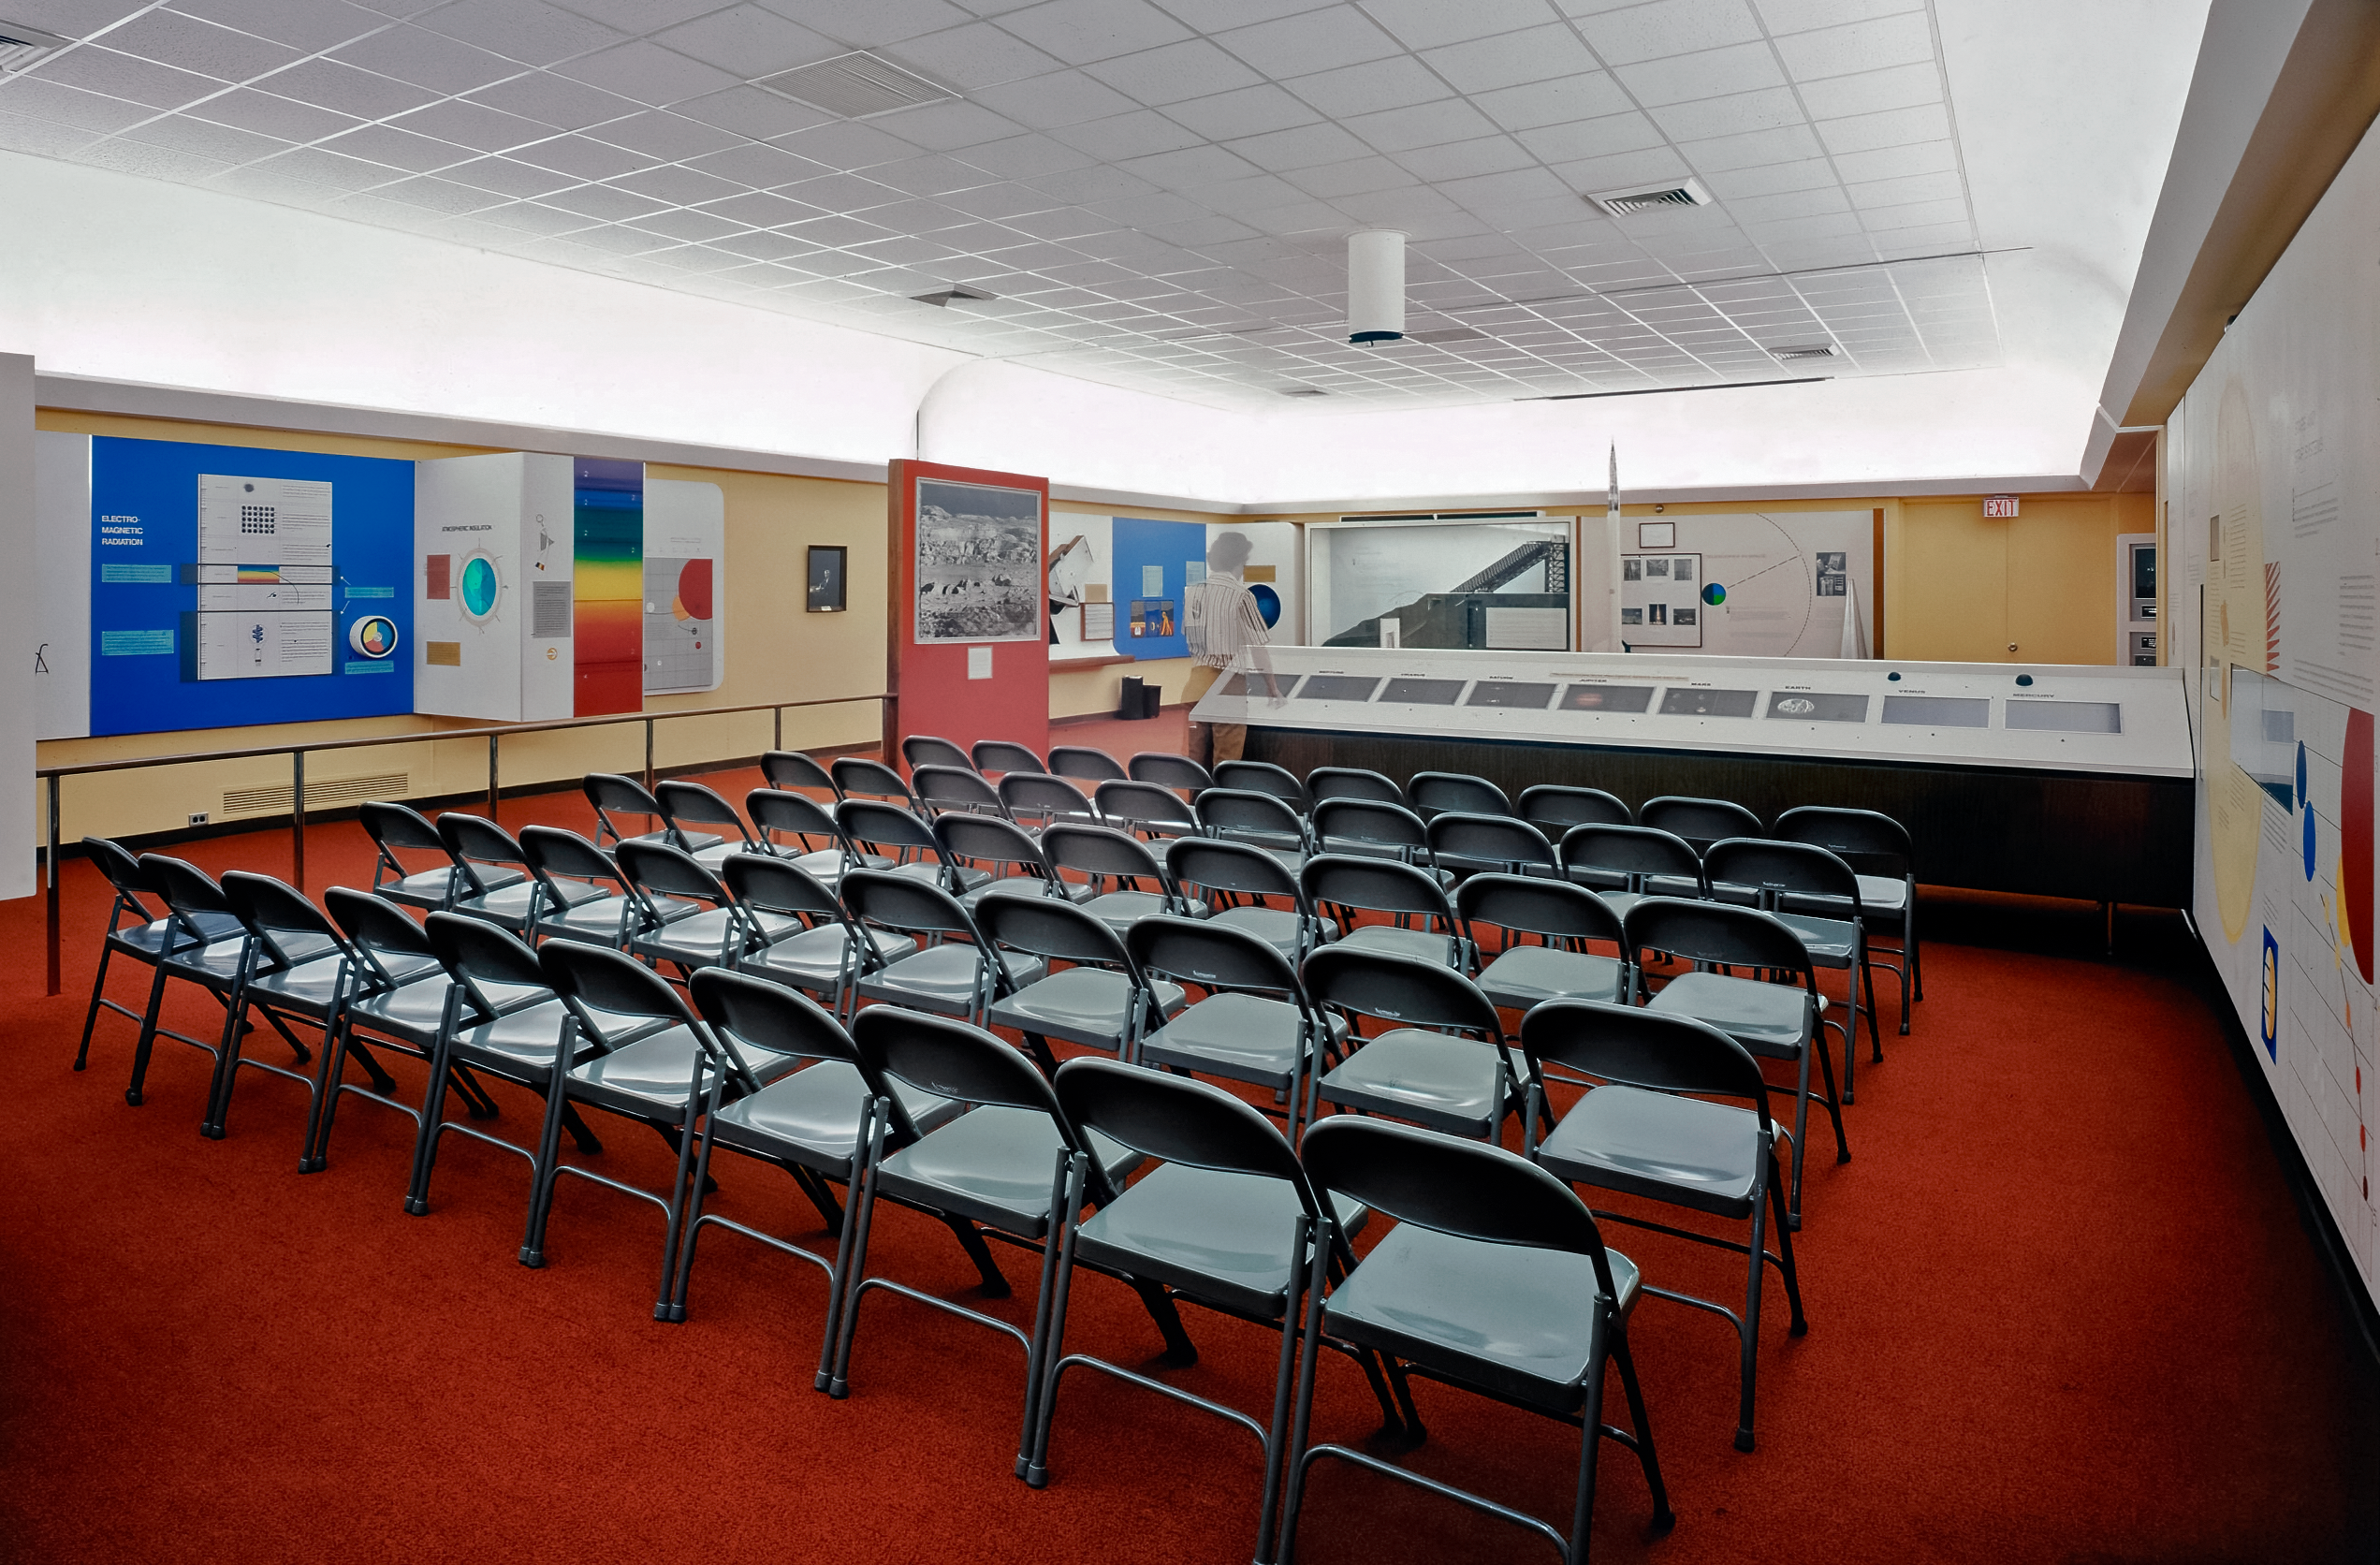

Remodeled Kitt Peak Visitor Center

The seating area at the newly remodeled Kitt Peak Visitor Center. This image was taken on 13 June 1978.

Credit: NOIRLab